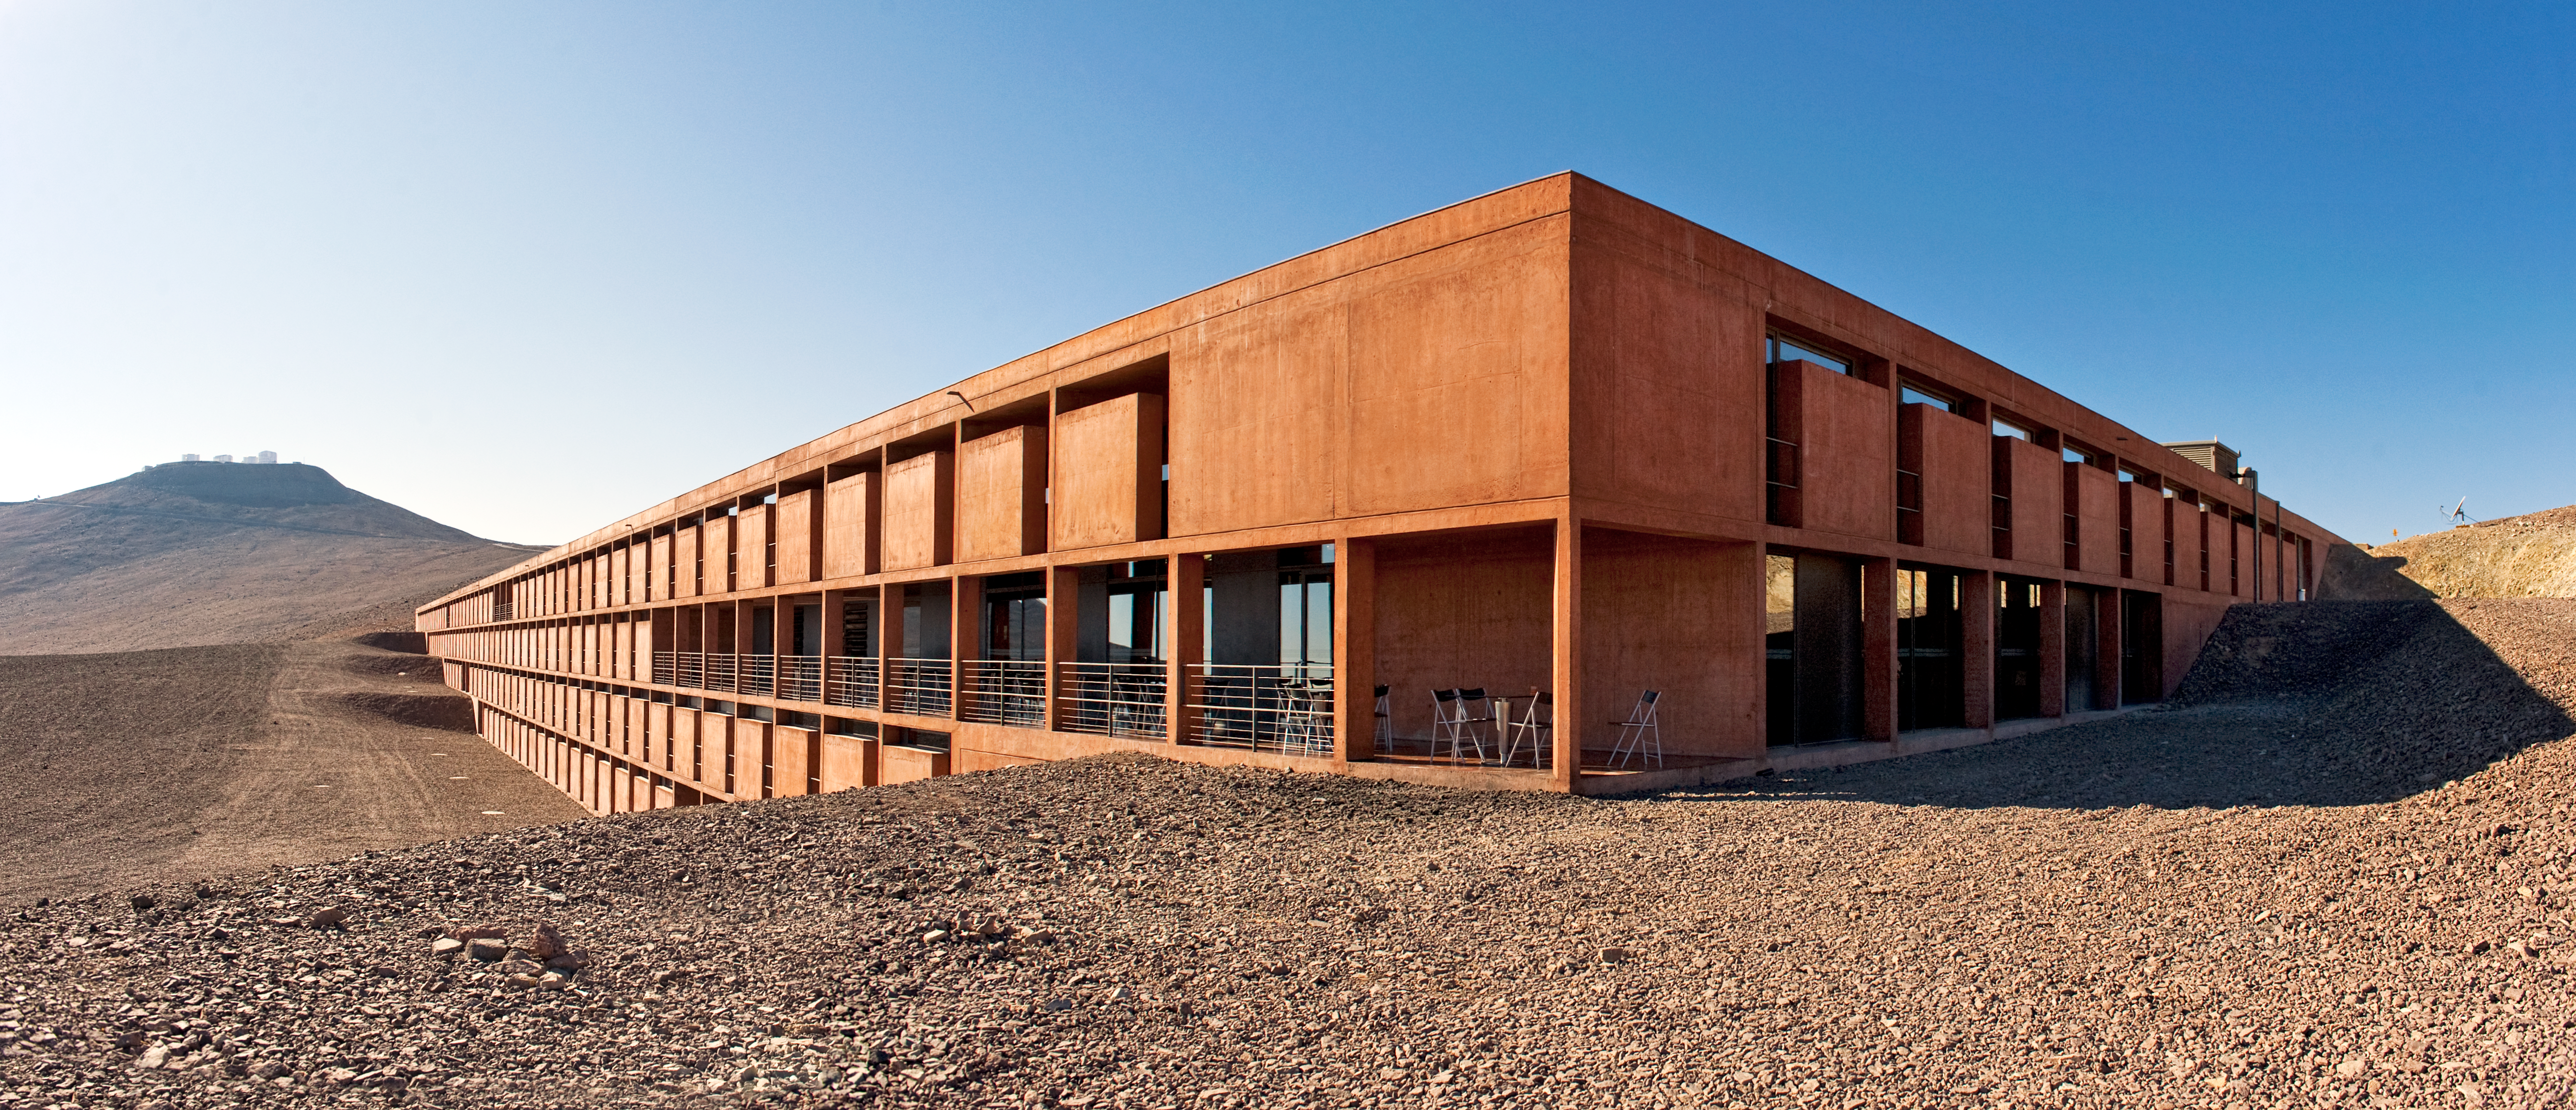

The Paranal Residencia

Panoramic view of the Paranal Residencia, taken from the south corner of the building, looking north. The windows of the 108 rooms look west (left on the picture), towards the Pacific Ocean. This award-winning building was designed by German architects Auer+Weber in a partially subterranean L-shape; the use of natural materials and colours allows the Residencia to blend into the Atacama Desert’s landscape. In the background on the left is the Very Large Telescope (VLT) atop Cerro Paranal.

Credit: ESO/José Francisco Salgado (josefrancisco.org)